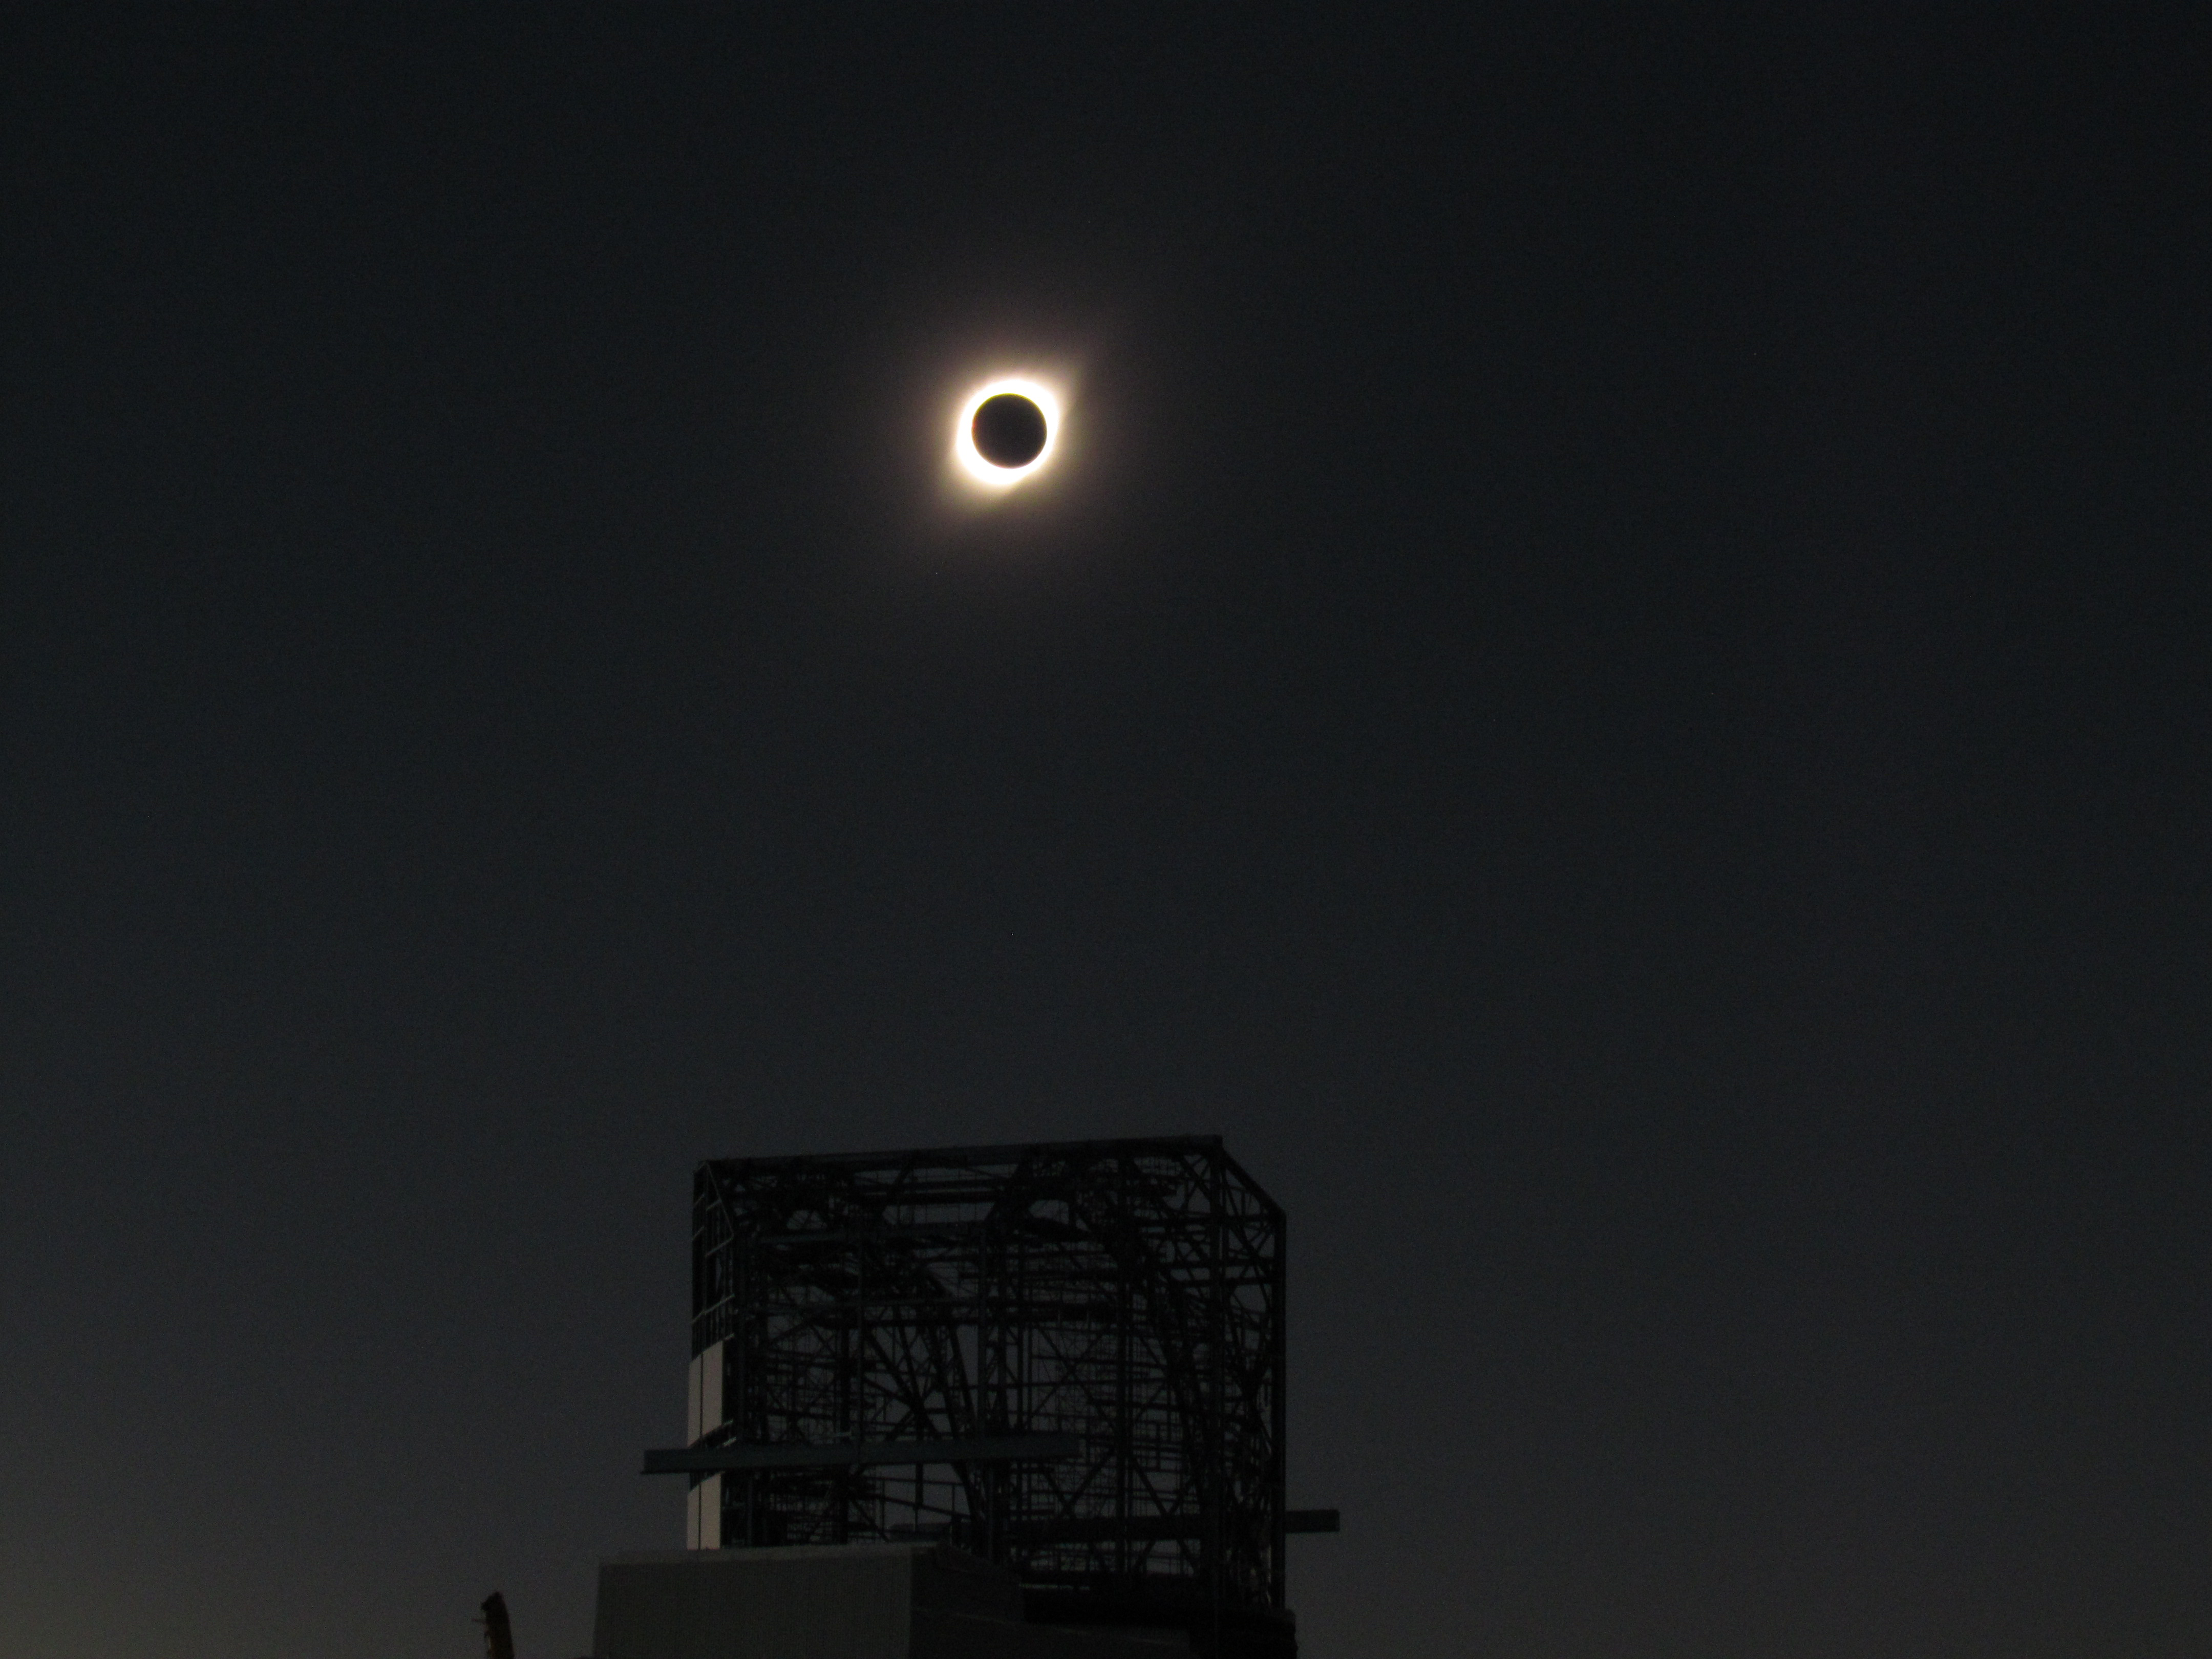

Eclipse over LSST Facility

A total solar eclipse occurred on July 2, 2019 over Cerro Pachón in Chile.

Credit: G. Poczulp Rubin Observatory/AURA/NSF